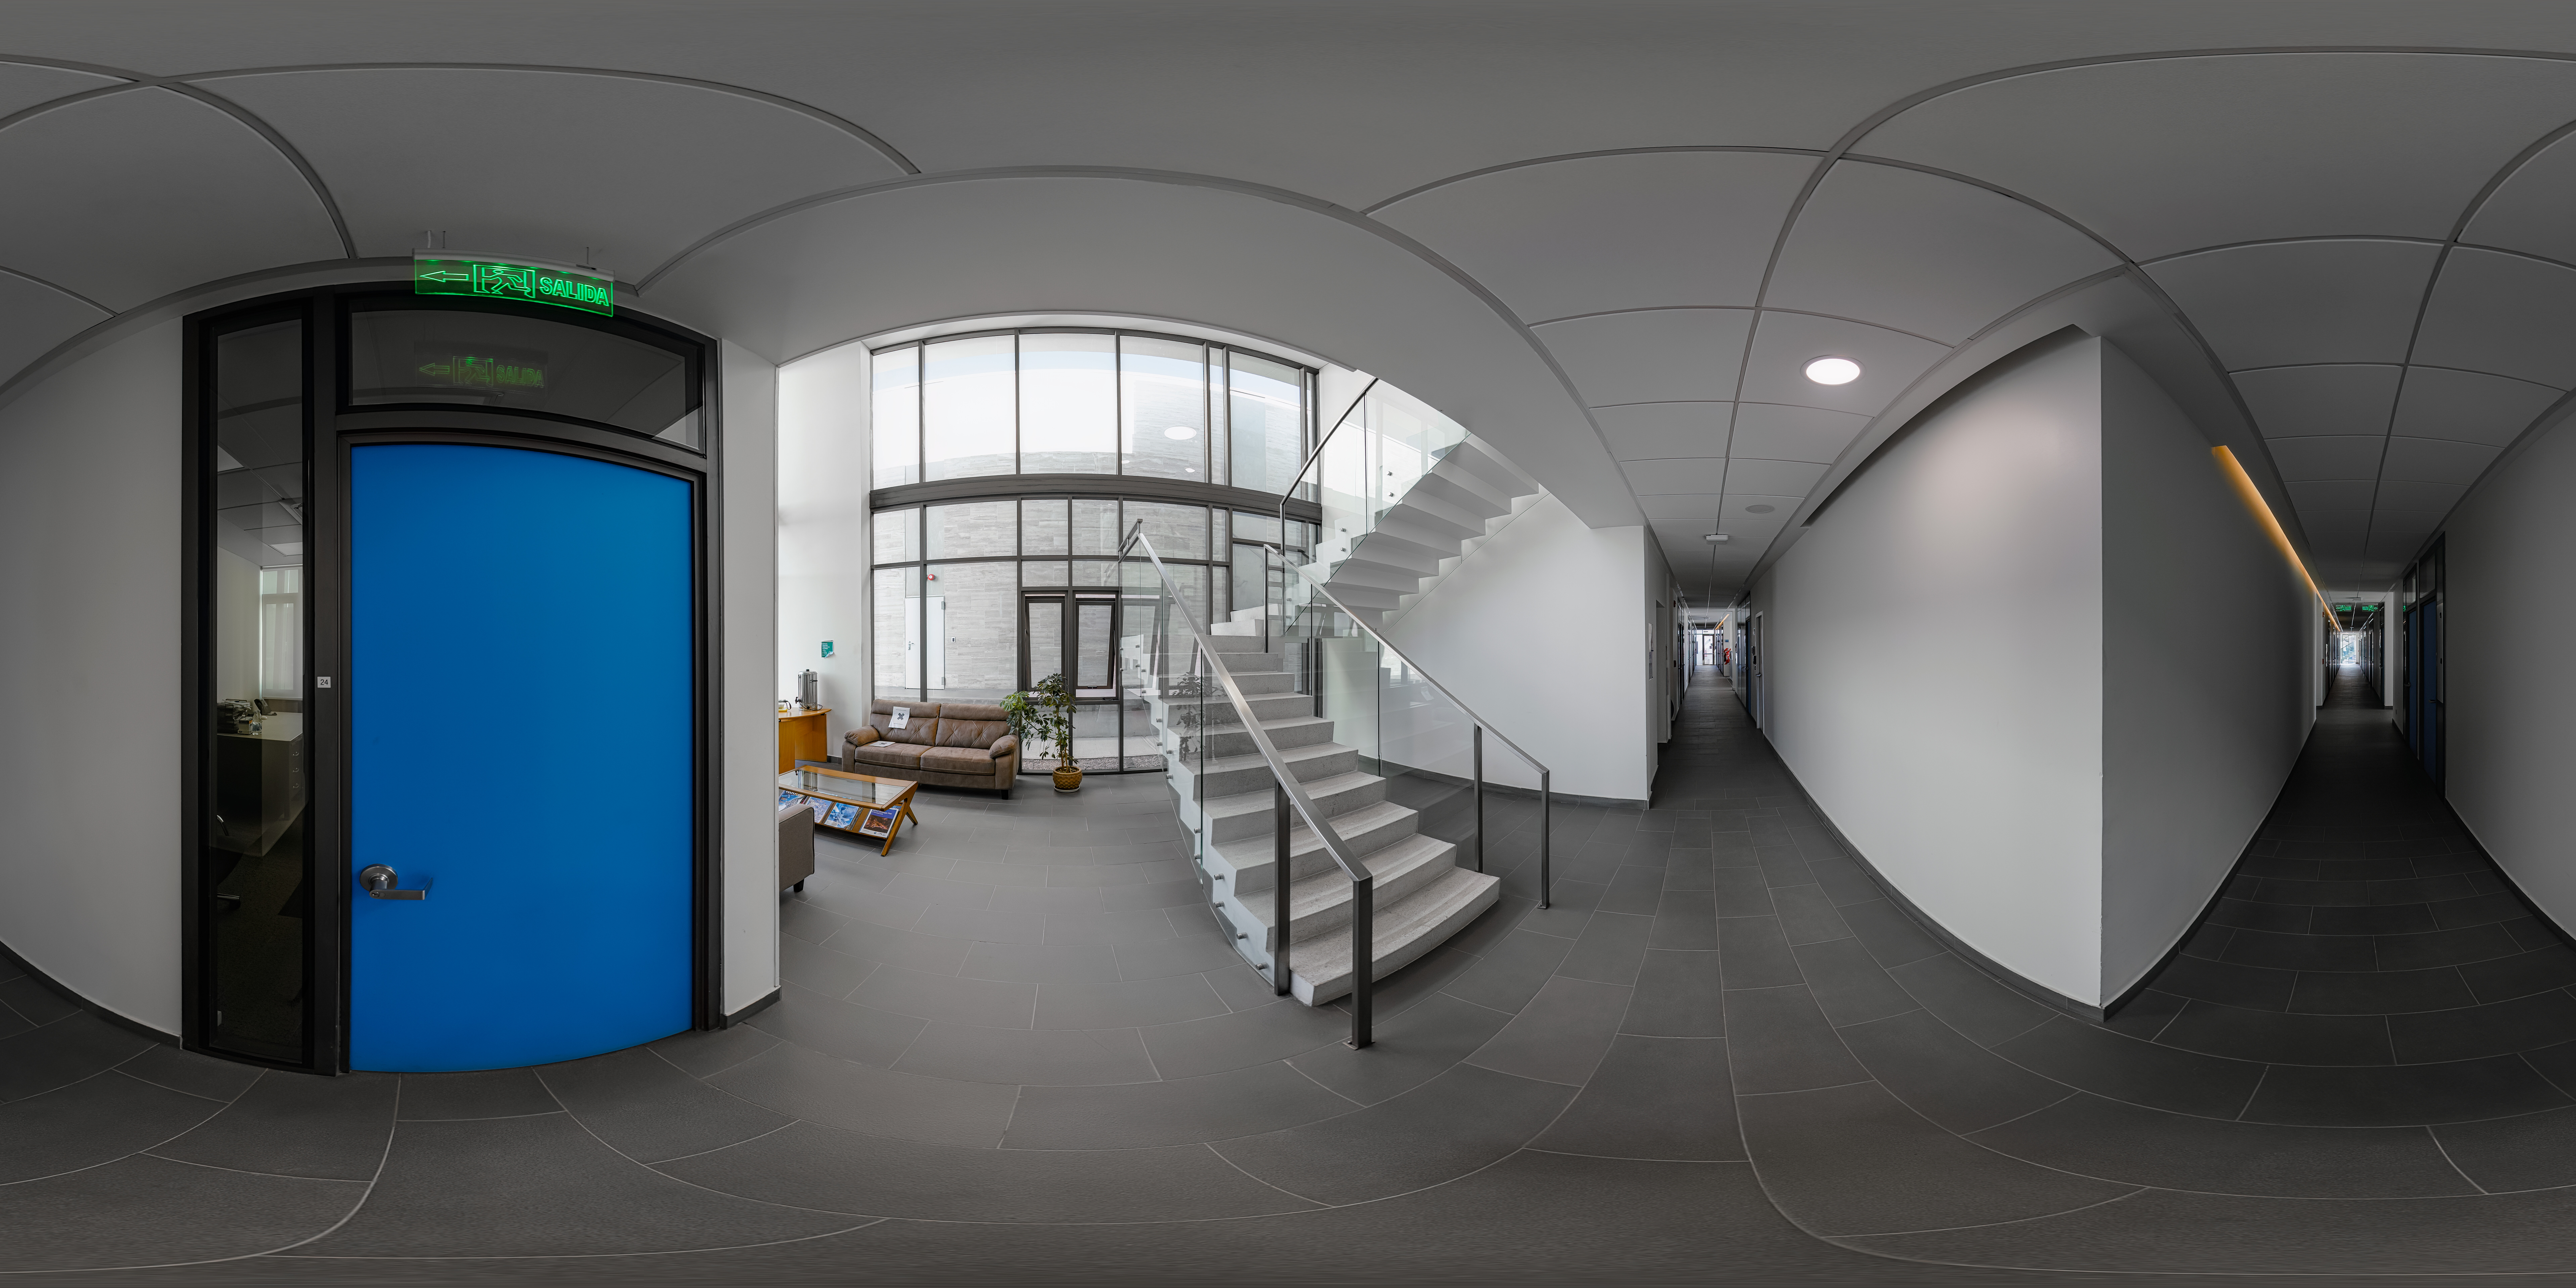

AURA Recinto Building B 360 Panorama

A 360 panorama view of the AURA Recinto Building B in La Serena, Chile.

Credit: NOIRLab/NSF/AURA/P. Horálek